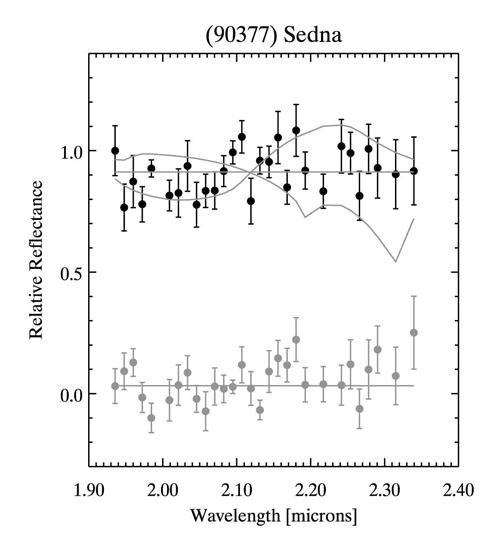

The relative reflectance spectrum of (90377) Sedna (black circles) and the spectrum of the nearby sky

The relative reflectance spectrum of (90377) Sedna (black circles) and the spectrum of the nearby sky (grey circles). Gray curves are the model 3 σ upper limits to the surface fraction of water ice (smooth gray line) and methane ice (jagged gray line). Surface fractions that cause more absorption than the indicated lines are ruled out by our observations at the 3 σ level. The model shown is for 100-micron diameter particles. Spectrum error bars are computed from the reproducibility of the spectral data in each spectral point.

Credit: International Gemini Observatory/NOIRLab/NSF/AURA